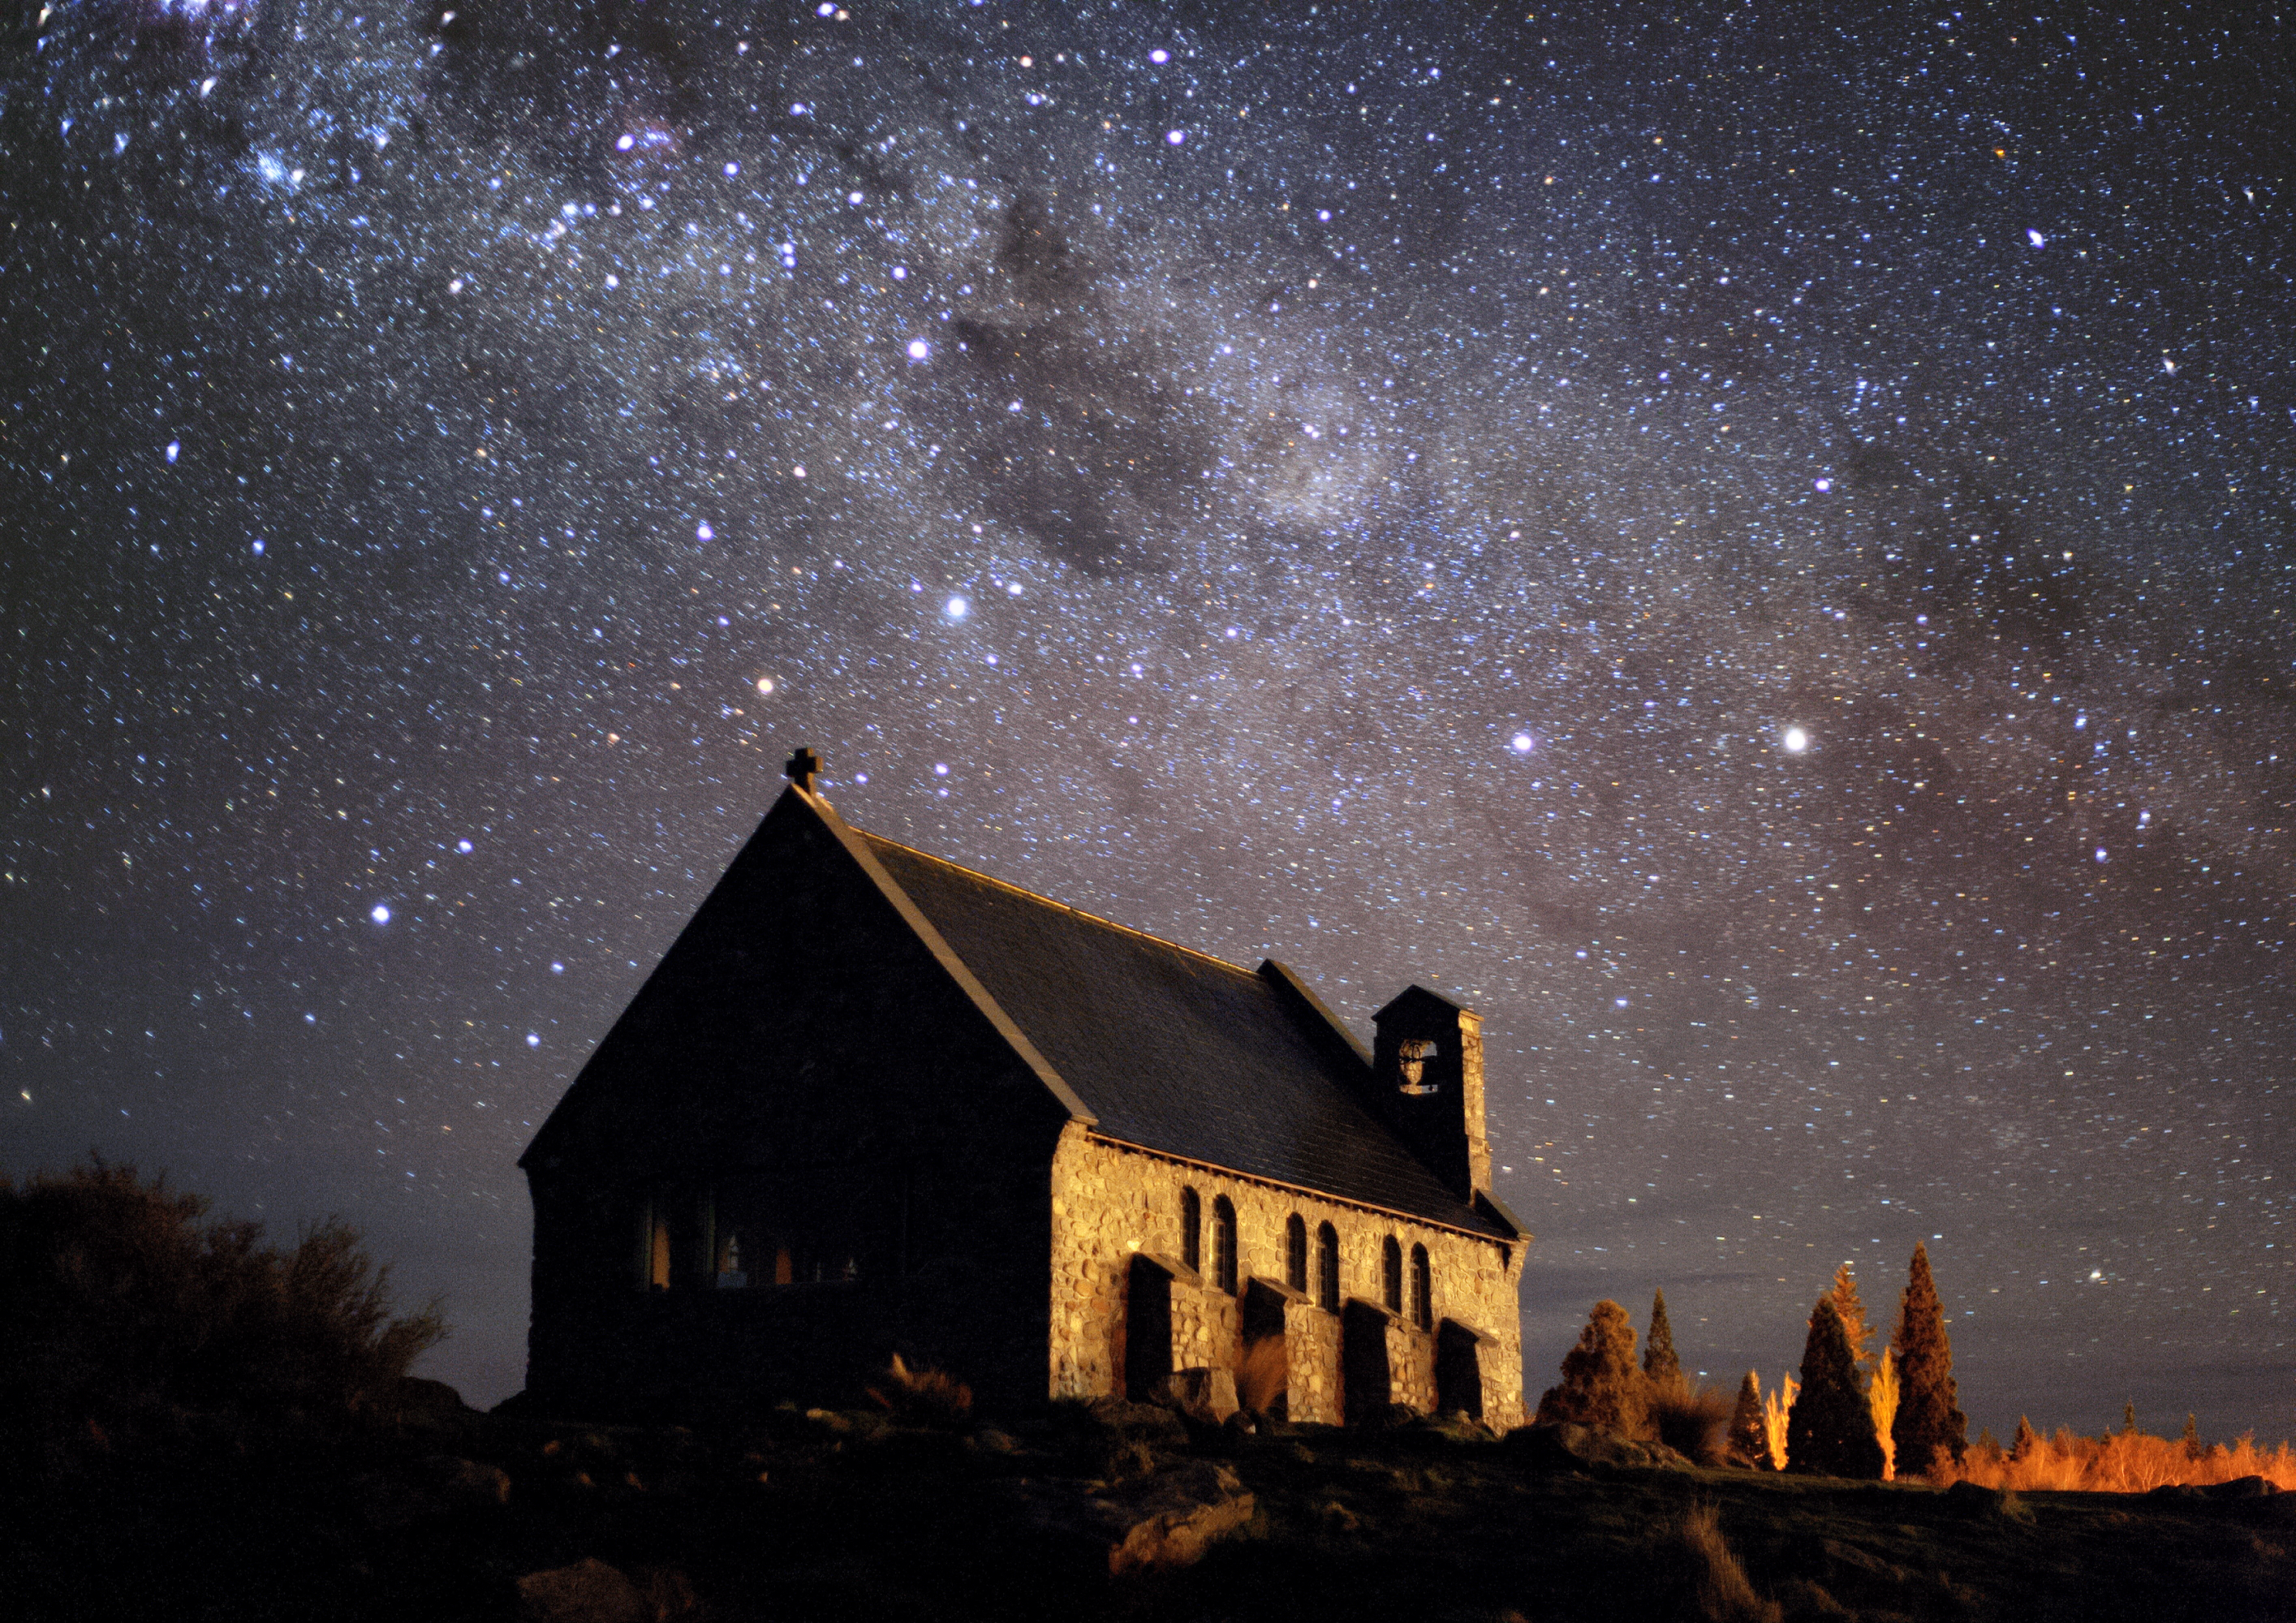

Church of the Good Shepherd on the shores of Lake Tekapo

Church of the Good Shepherd on the shores of Lake Tekapo (New Zealand), with the Milky Way and Southern Cross in the background.

Credit: Fraser Gunn